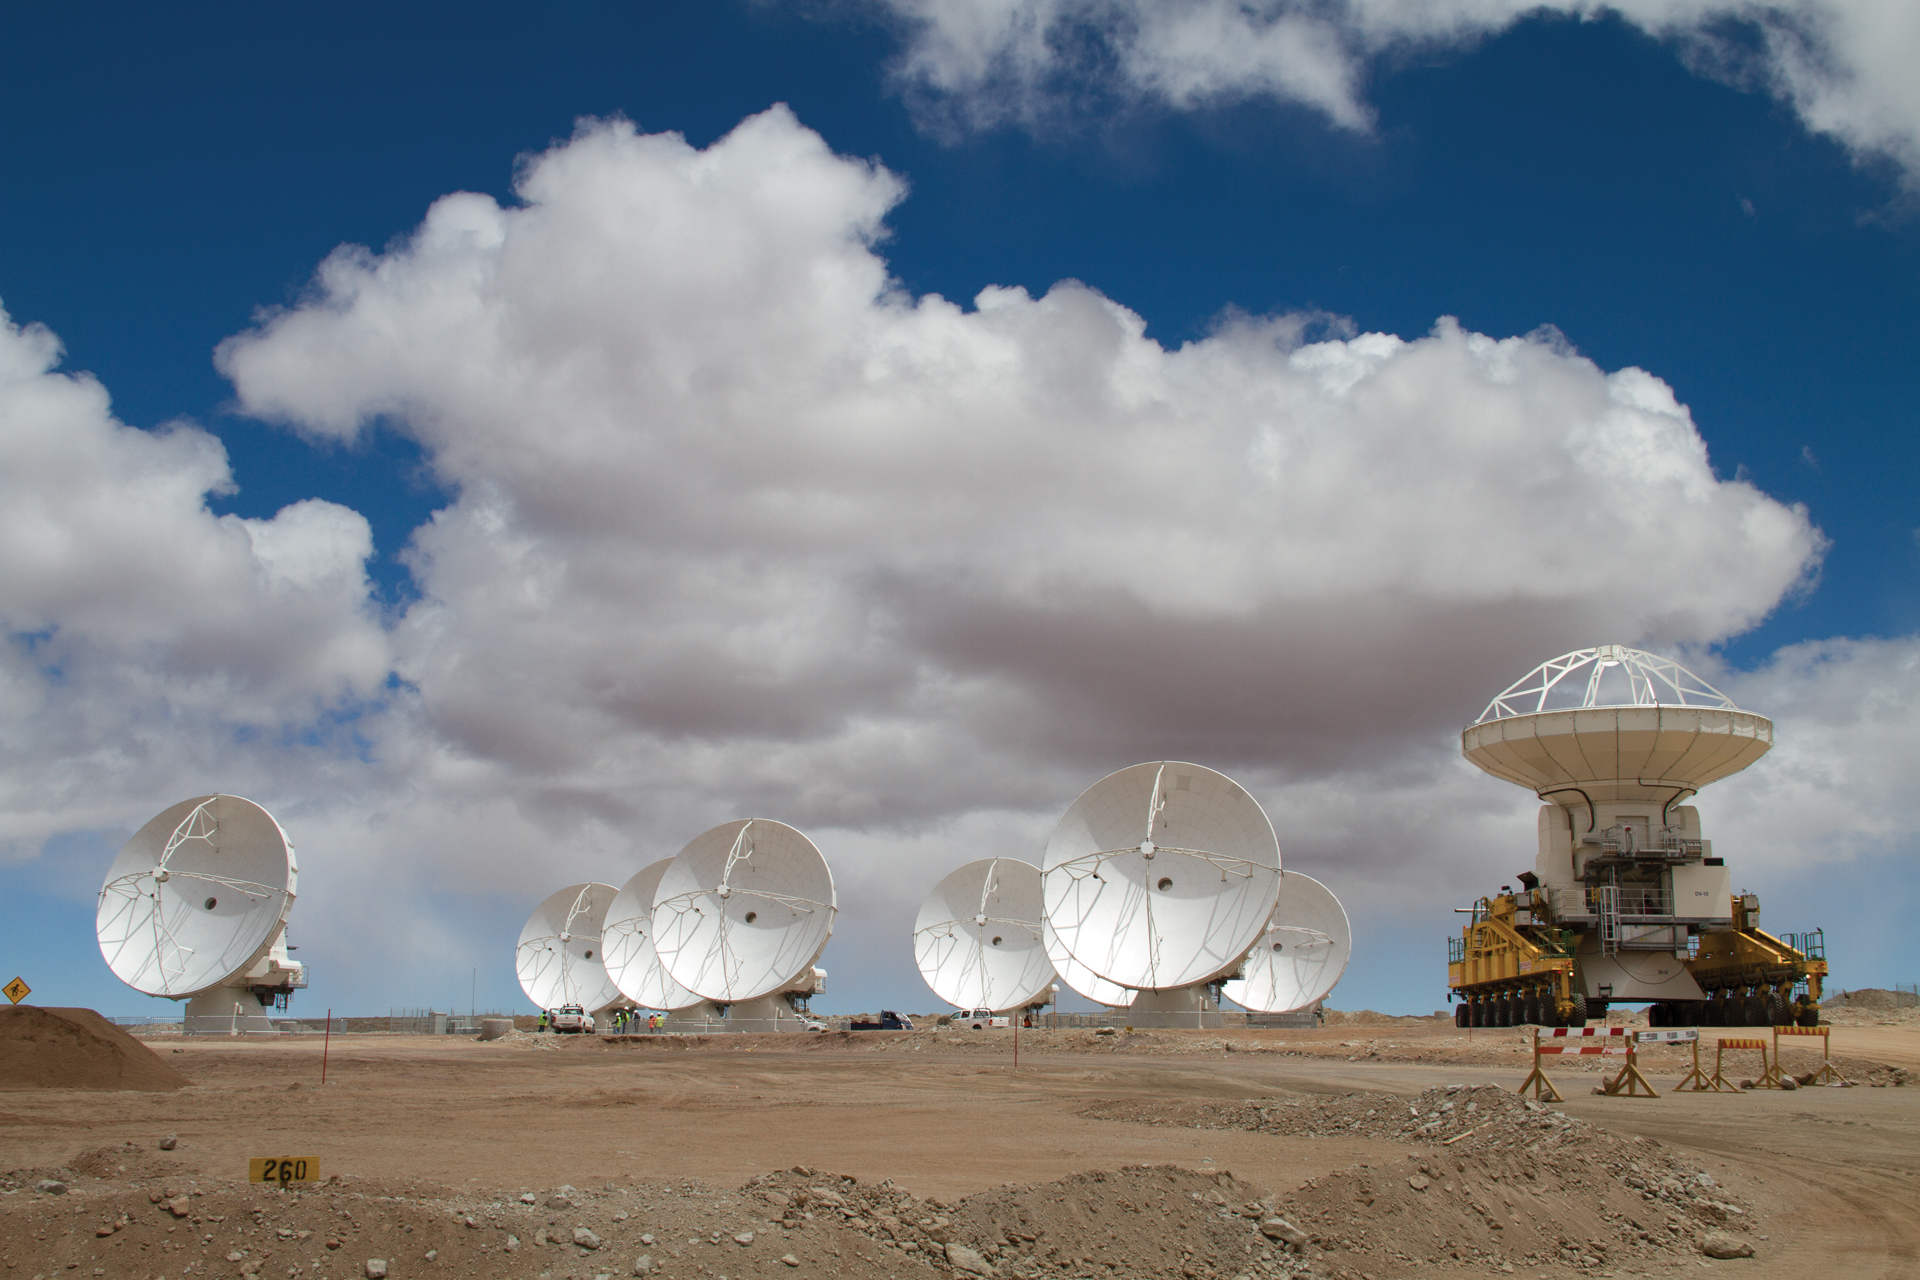

Another antenna added to ALMA’s high site

Another North American ALMA antenna rides into the 16,500-foot elevation high site in northern Chile on the back of the 130 ton transporter. This 12-meter antenna joins the growing array in this photo taken in 2011.

Credit: W. Garnier, ALMA (ESO/NAOJ/NRAO)